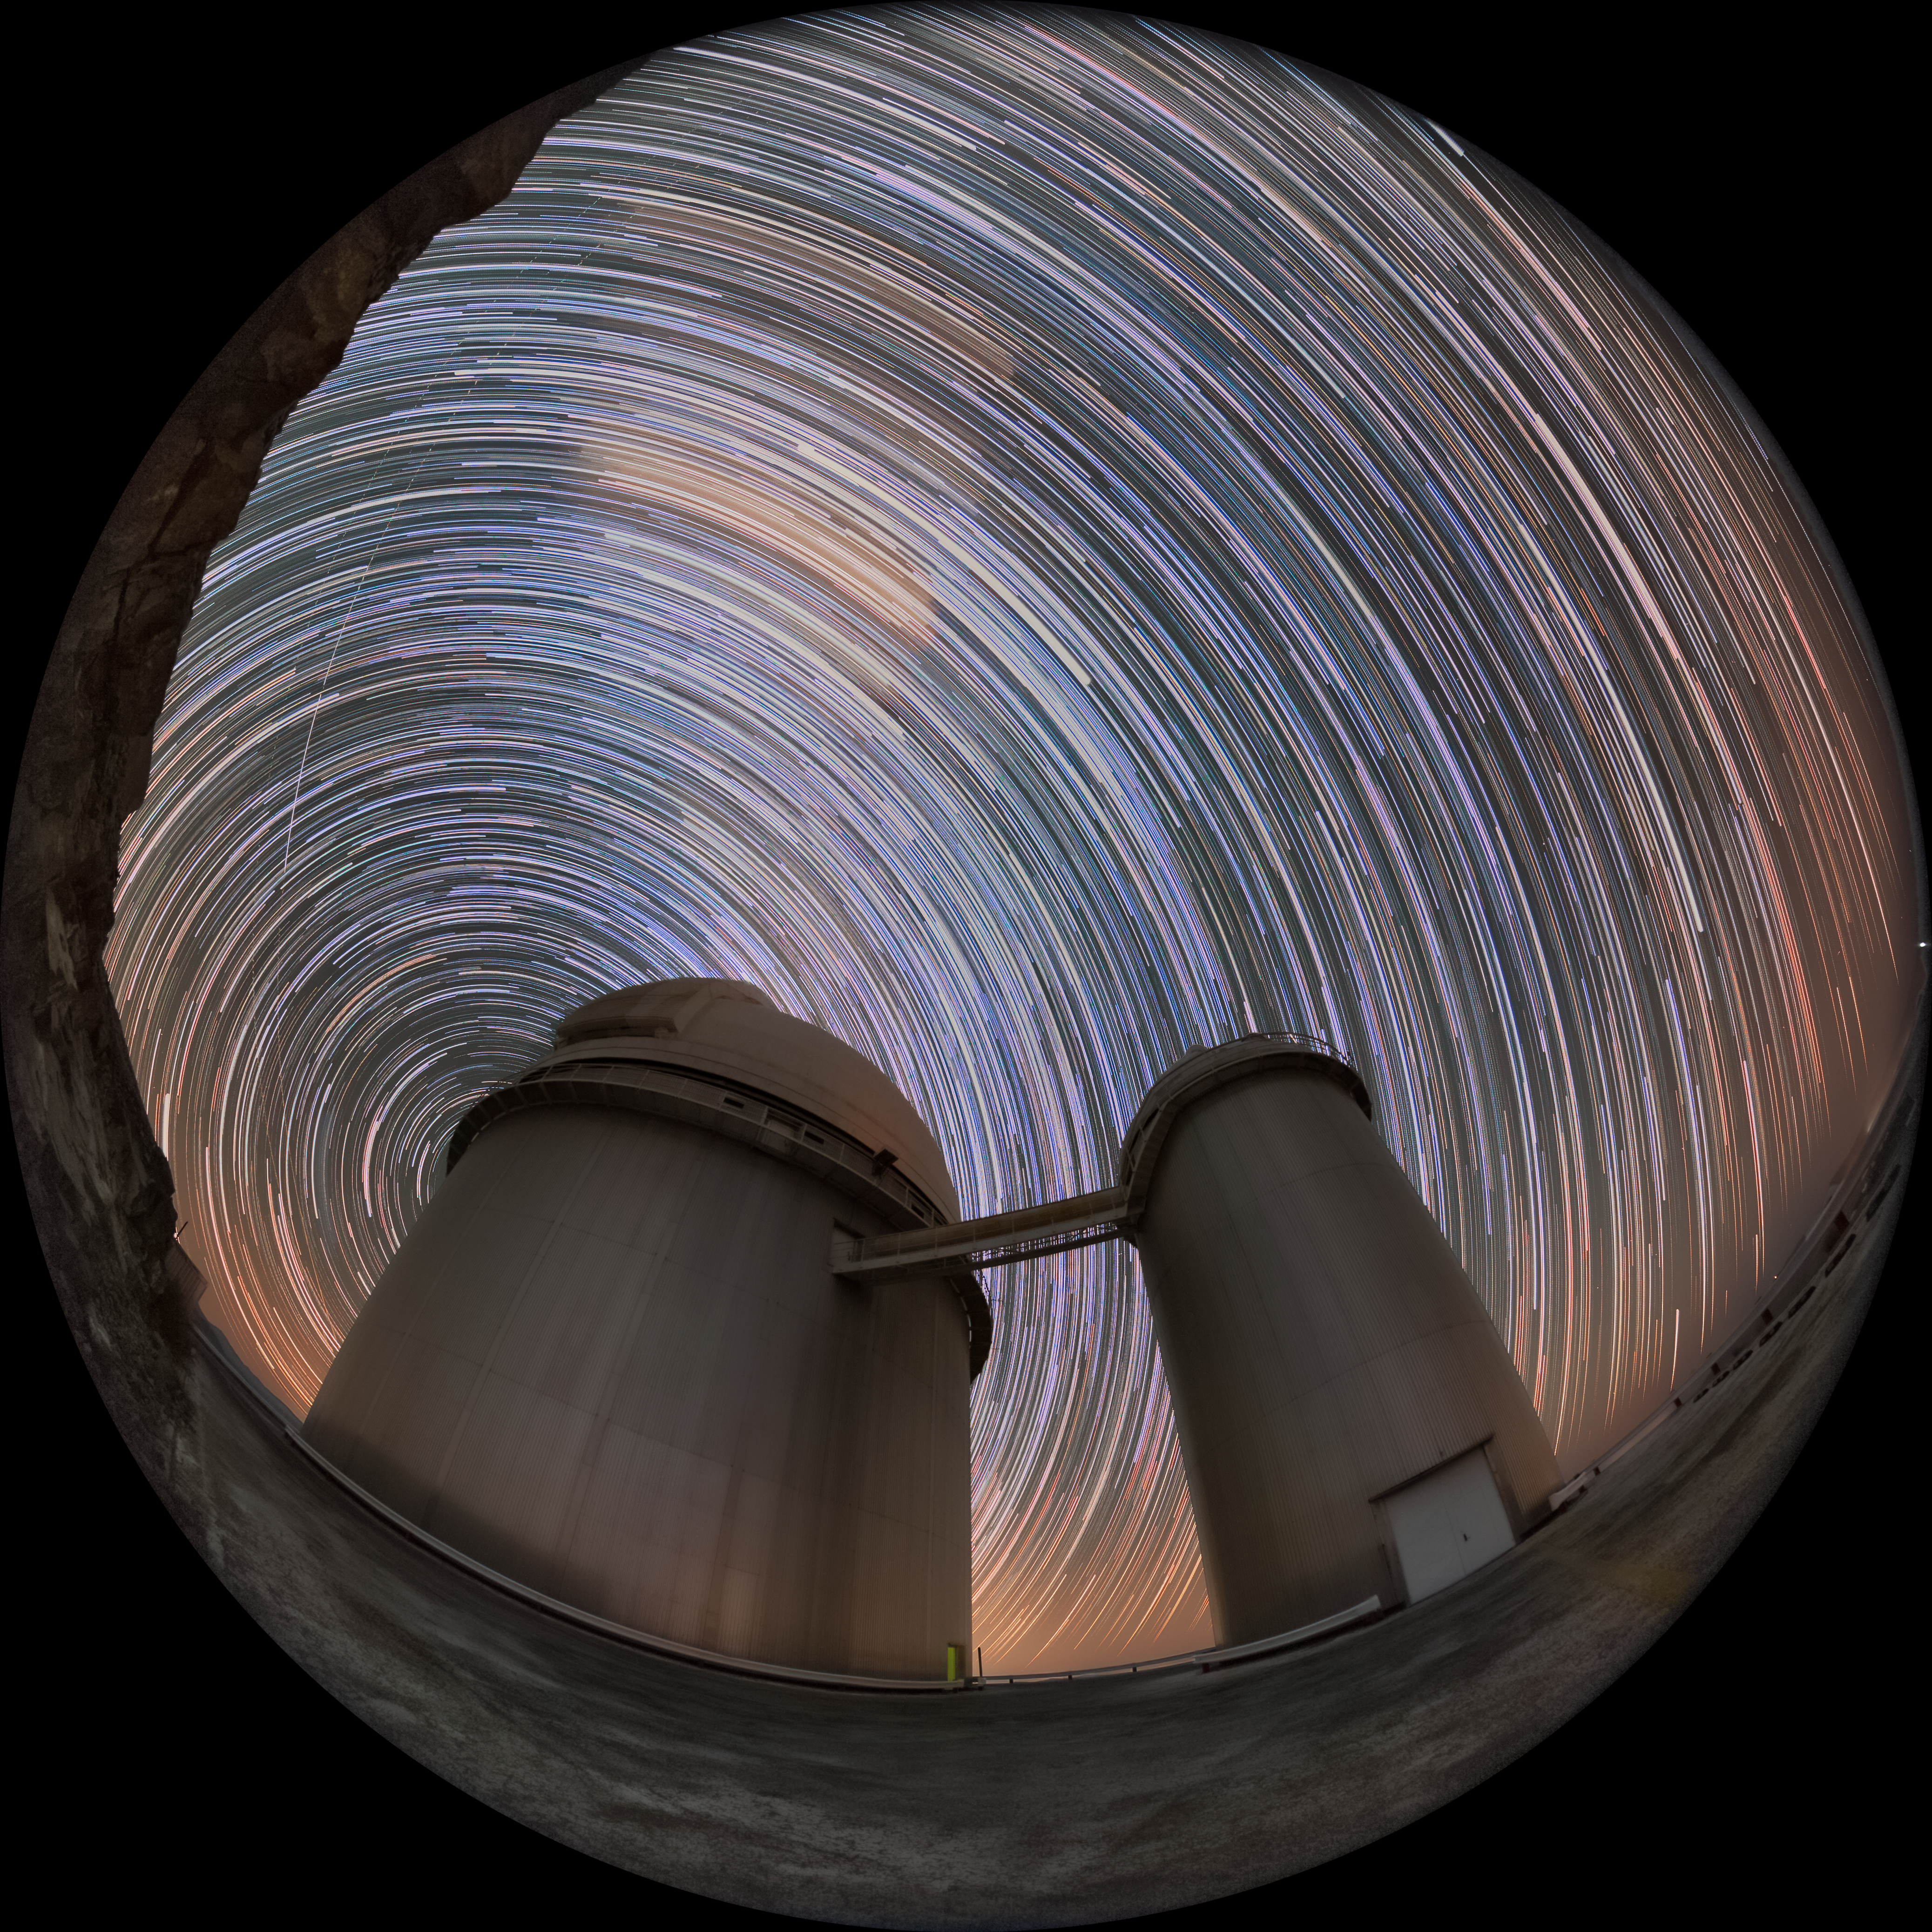

The golden oldie of ESO

The 3.6-metre telescope, located at the La Silla Observatory, is truly ESO’s golden oldie. Having achieved first light in 1976, it is one of the oldest ESO telescopes still in use, and it is continuously upgraded to match the latest technology. This Picture of the Week shows a fish-eye view of the dome where the telescope sits, as stars rotate above it around the Southern celestial pole.

ESO’s 3.6-metre telescope is located in the larger dome to the left of the above photograph and, today, astronomers use it to search for exoplanets. Since 2008, the telescope has been home to the High Accuracy Radial Velocity Planet Searcher instrument (HARPS) which was joined by the Near InfraRed Planet Searcher (NIRPS) in June this year. As the world’s foremost exoplanet specialists, HARPS, NIRPS and the 3.6-metre make a splendid team for making exciting new discoveries about distant worlds.

The smaller dome used to house the Coudé Auxiliary Telescope (CAT). One of the goals of CAT, which was decommissioned in 1998, was to determine ages of stars in the Milky Way, one of the trickier questions in stellar astronomy. Through the bridge, light from CAT could be fed to one of the instruments placed in the larger dome whenever the 3.6-m telescope was observing with a different instrument. That way both telescopes could work in tandem and benefit from the 3.6-metre telescope’s instruments.

Credit: ESO/M. Zamani